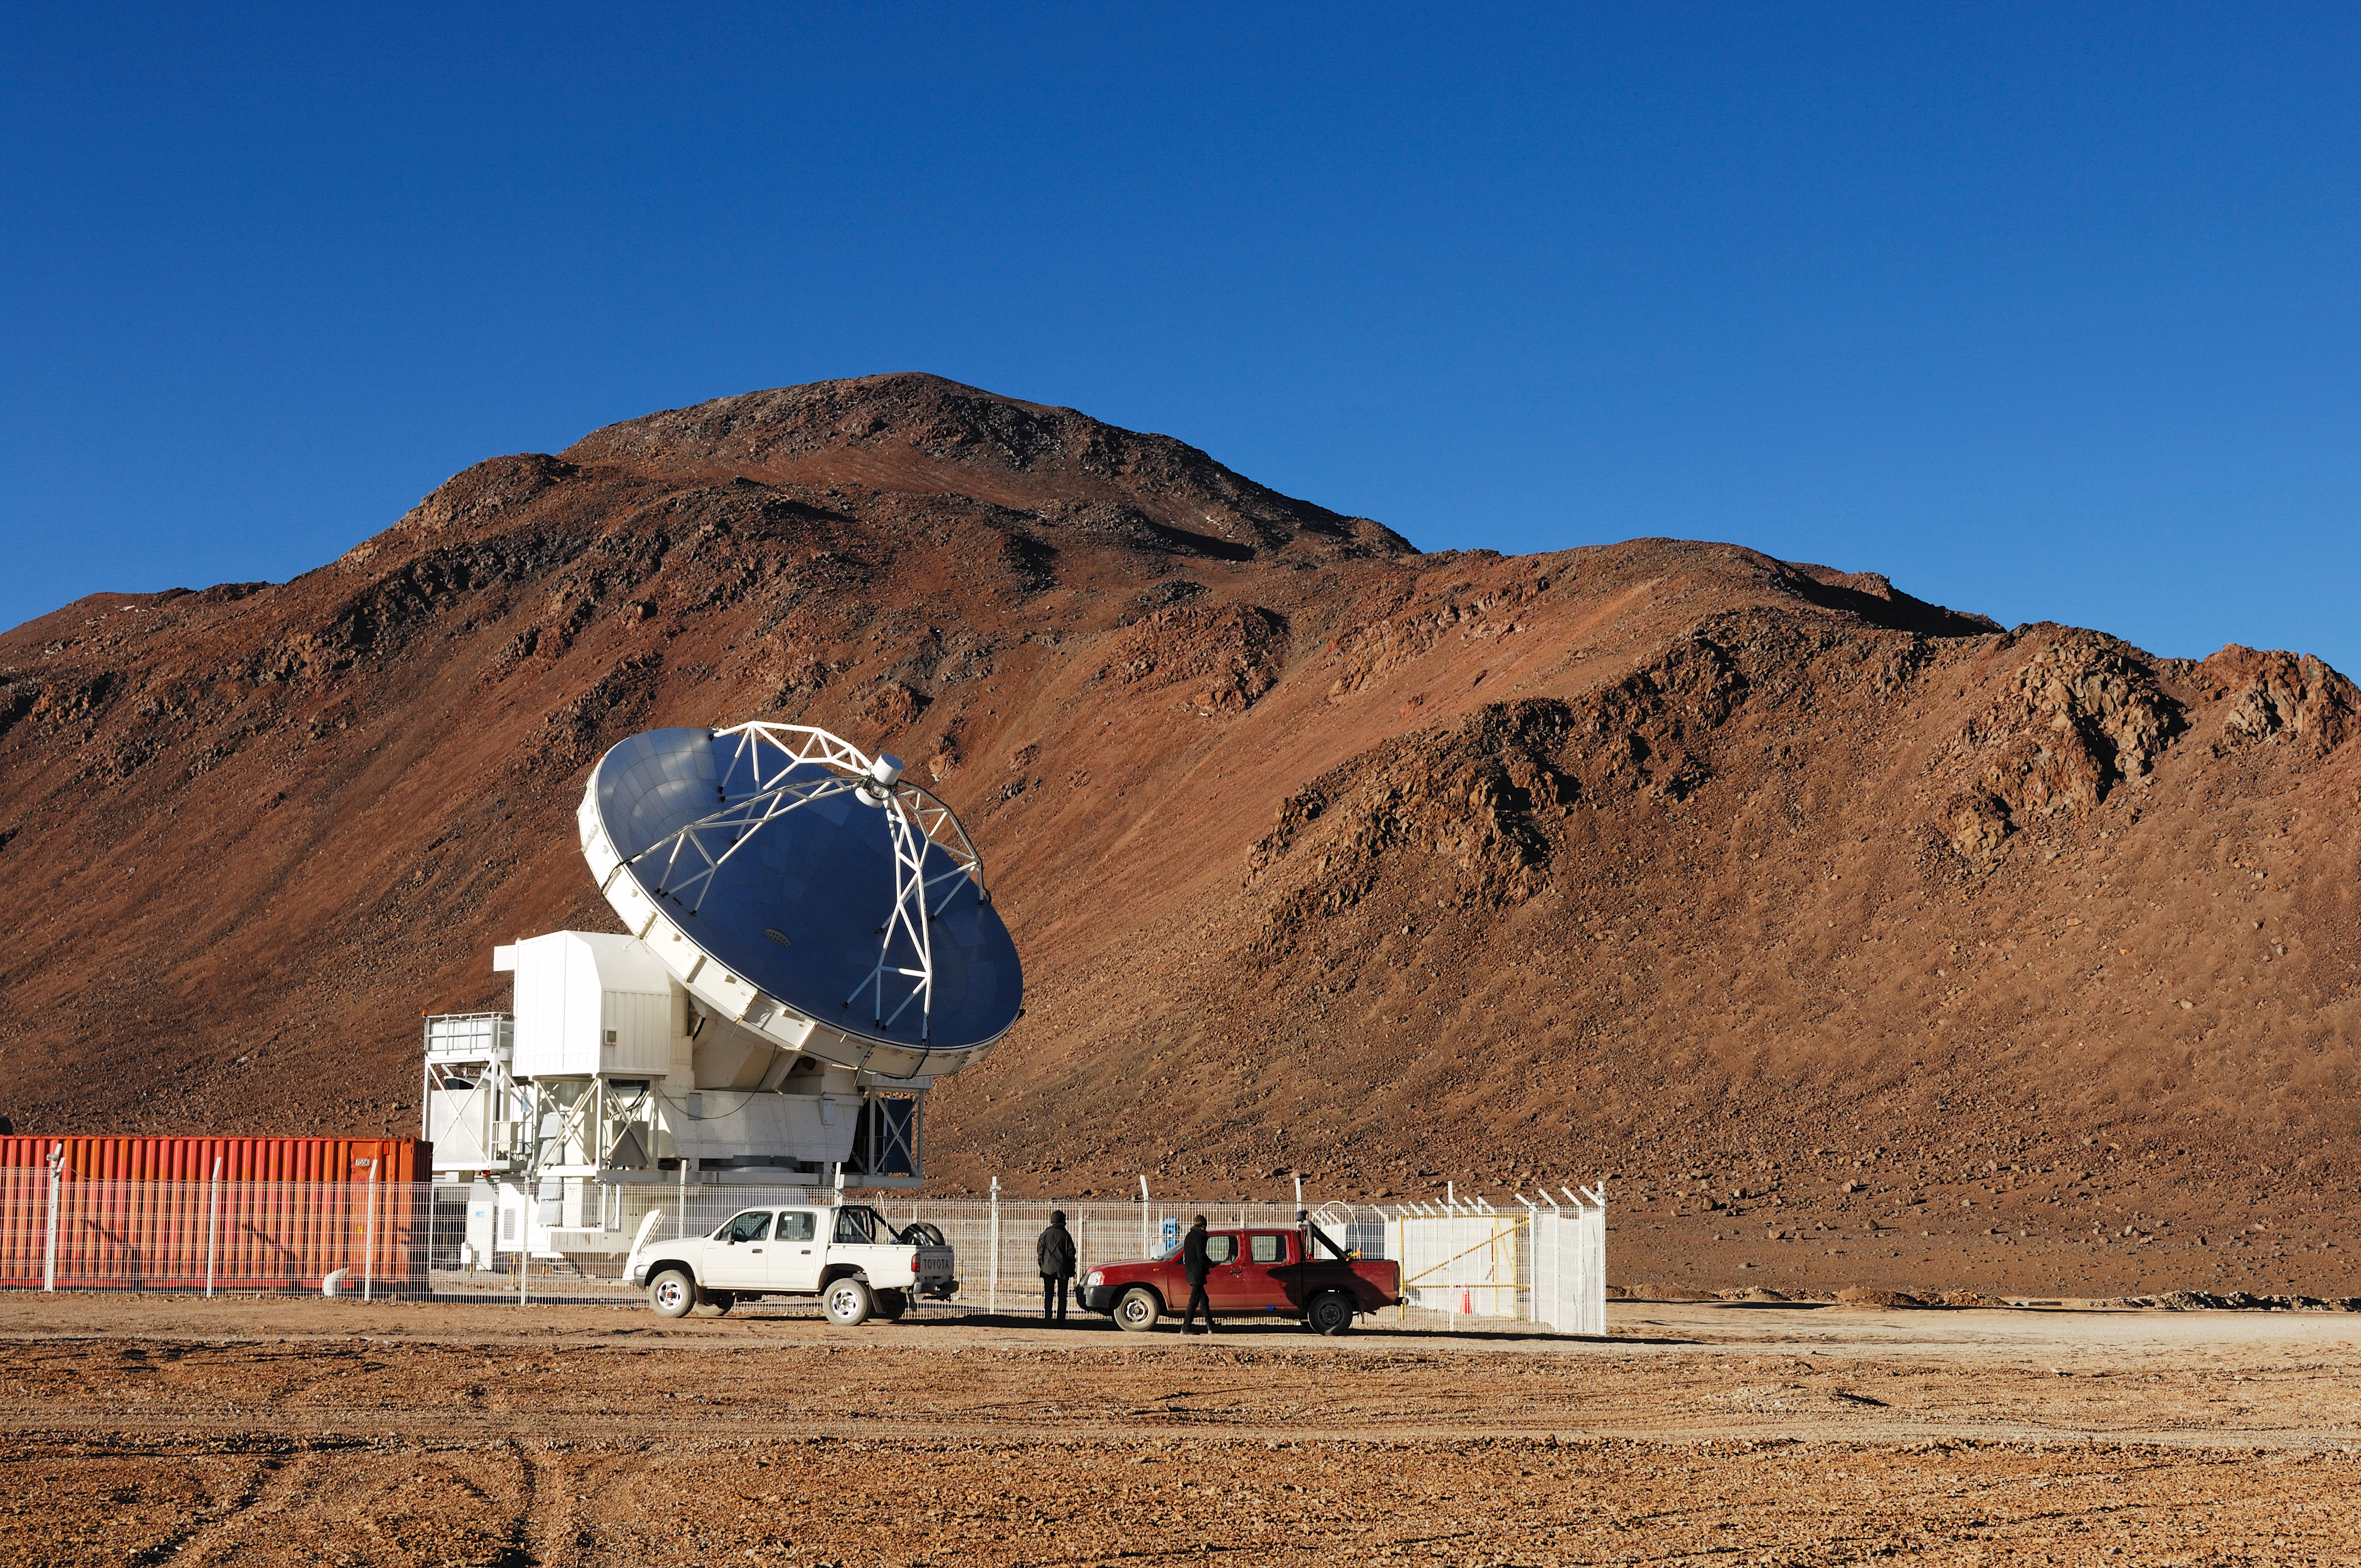

Visit to APEX

APEX, the Atacama Pathfinder Experiment, is a collaboration between Max Planck Institut für Radioastronomie (MPIfR), Onsala Space Observatory (OSO), and the European Southern Observatory (ESO). APEX is designed to study warm and cold dust in starforming regions both in the Milky Way and in distant galaxies. Issues like the vast scales of the structure of the Universe down to the physics and chemistry of comets will be addressed. This image was obtained in March 2009.

Credit: ESO/F.Kamphues